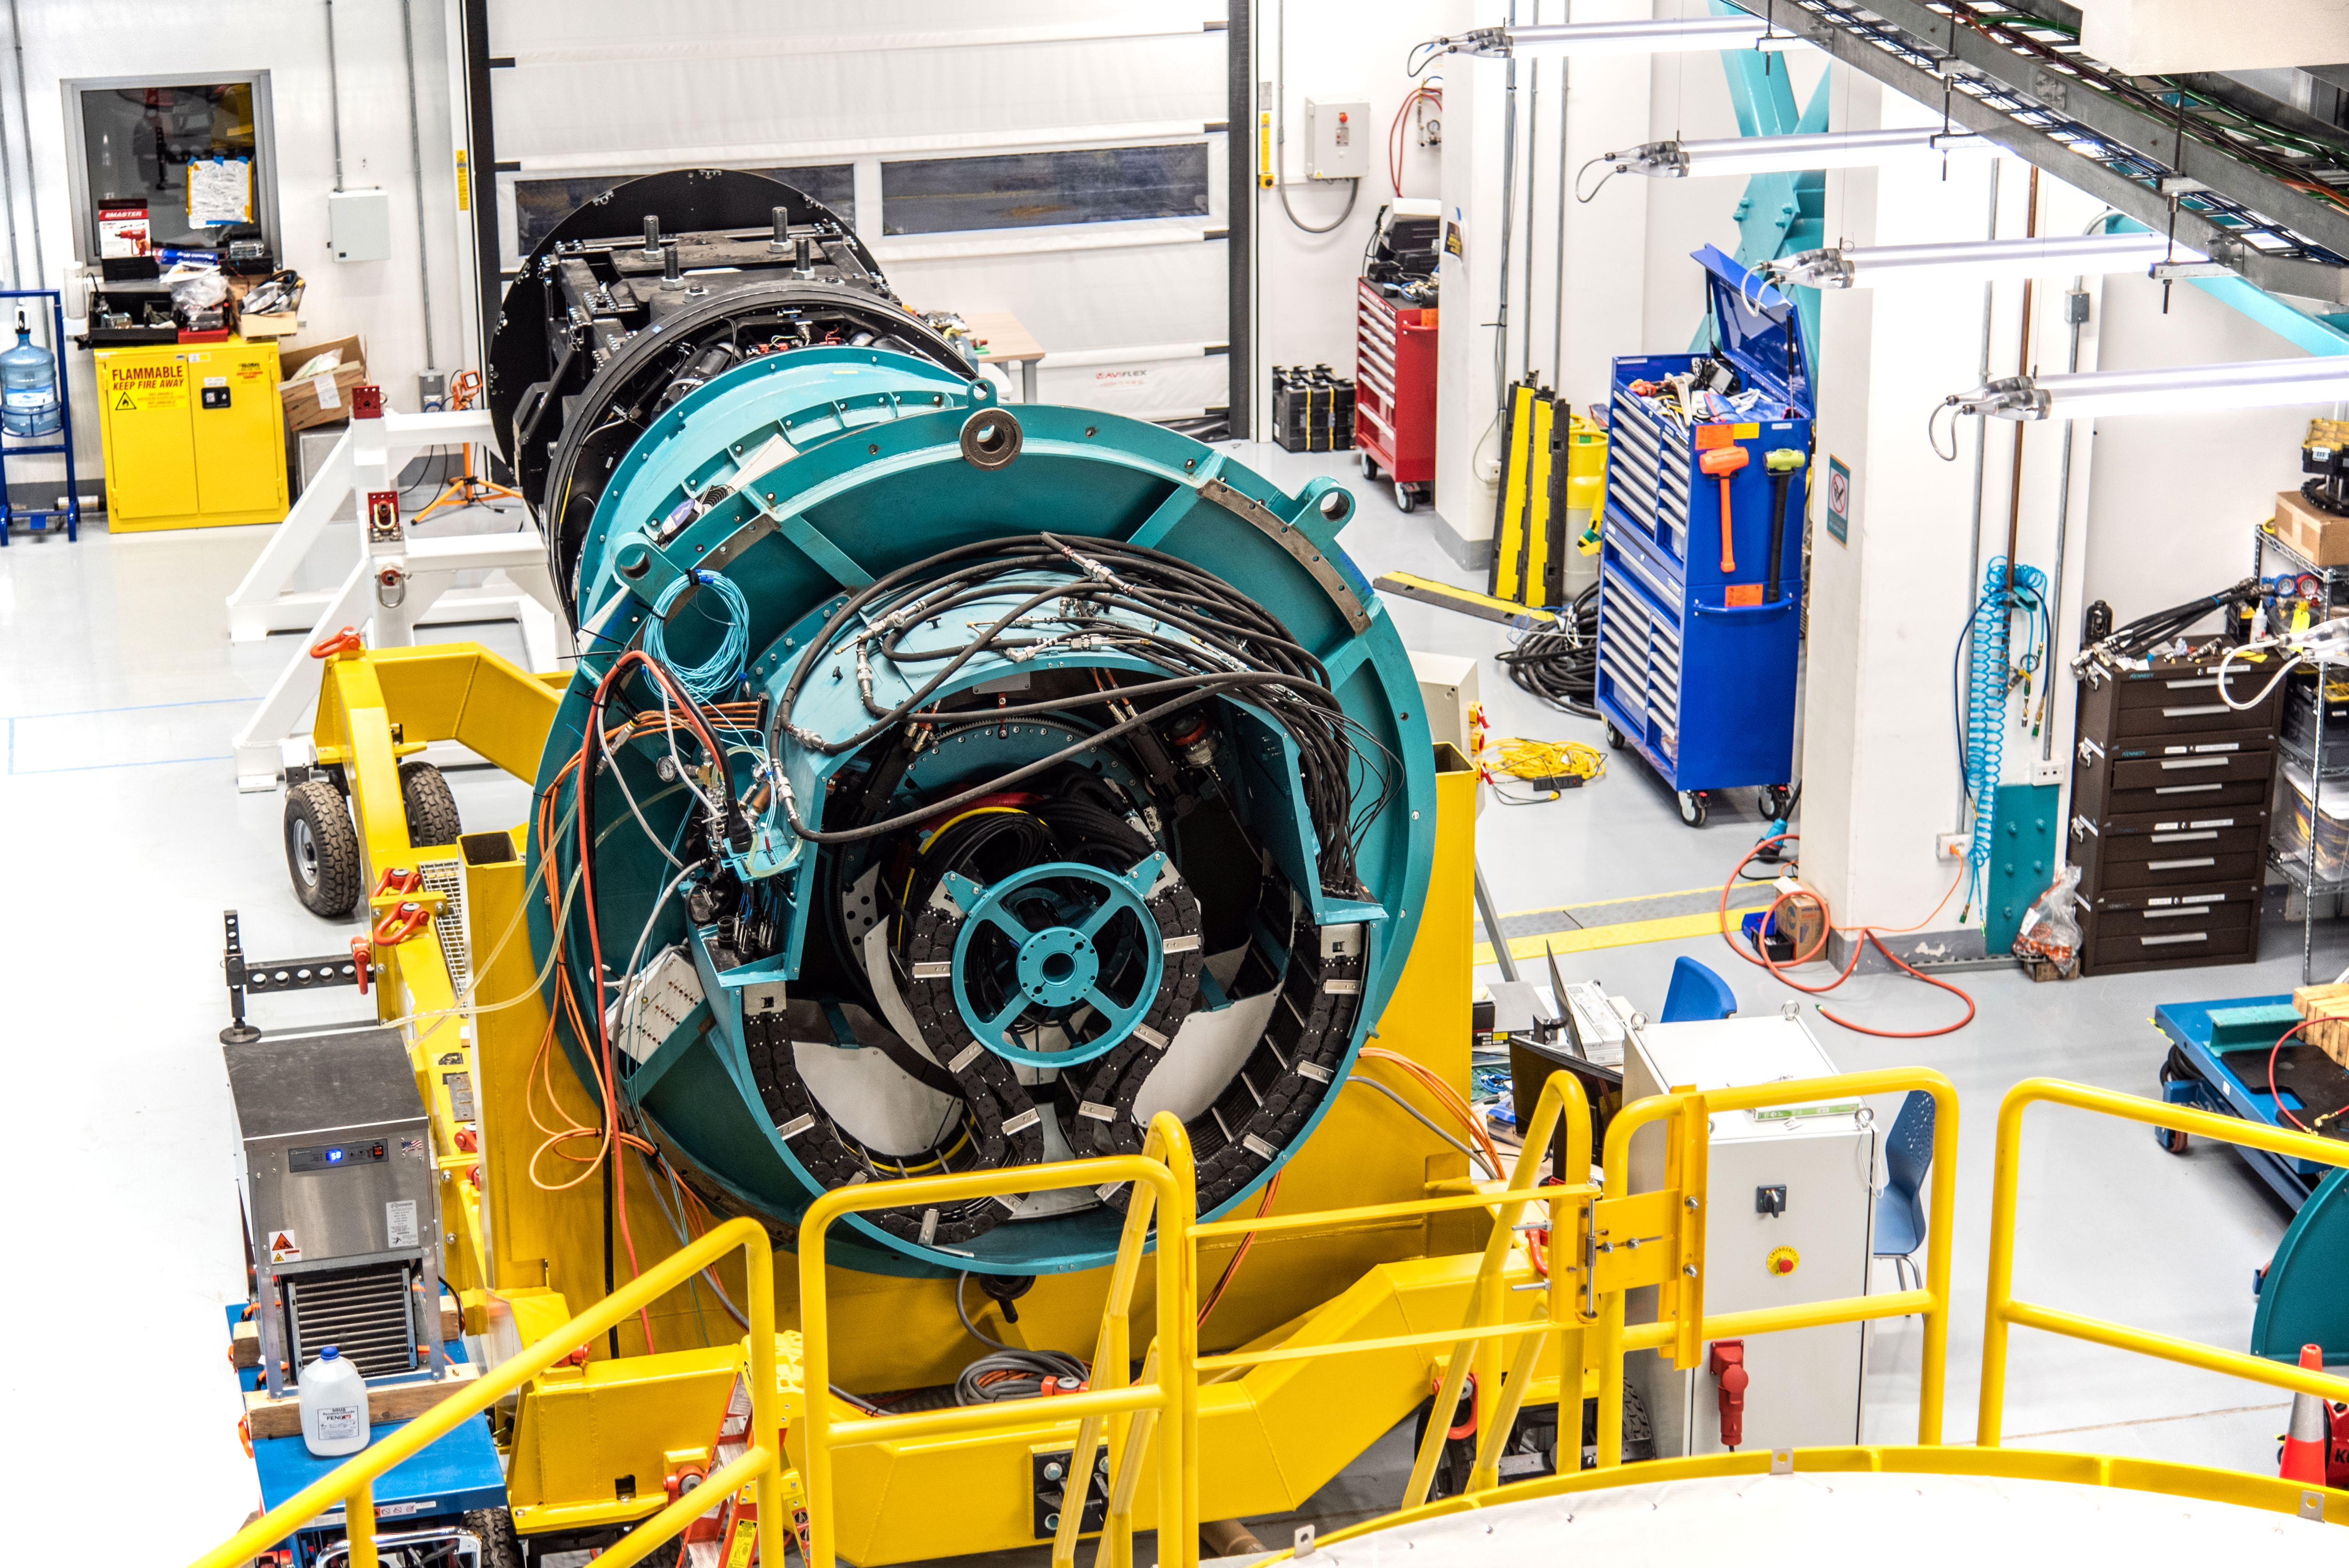

Rubin’s ComCam on 11 August 2021

Photo of Rubin’s ComCam taken during the visit of the Chilean Minister of Science, Technology, Knowledge and Innovation, Andrés Couve to Cerro Pachón in Chile on 11 August 2021.

Credit: Chilean Ministry of Science, Technology, Knowledge and Innovation/NOIRLab/NSF/AURA